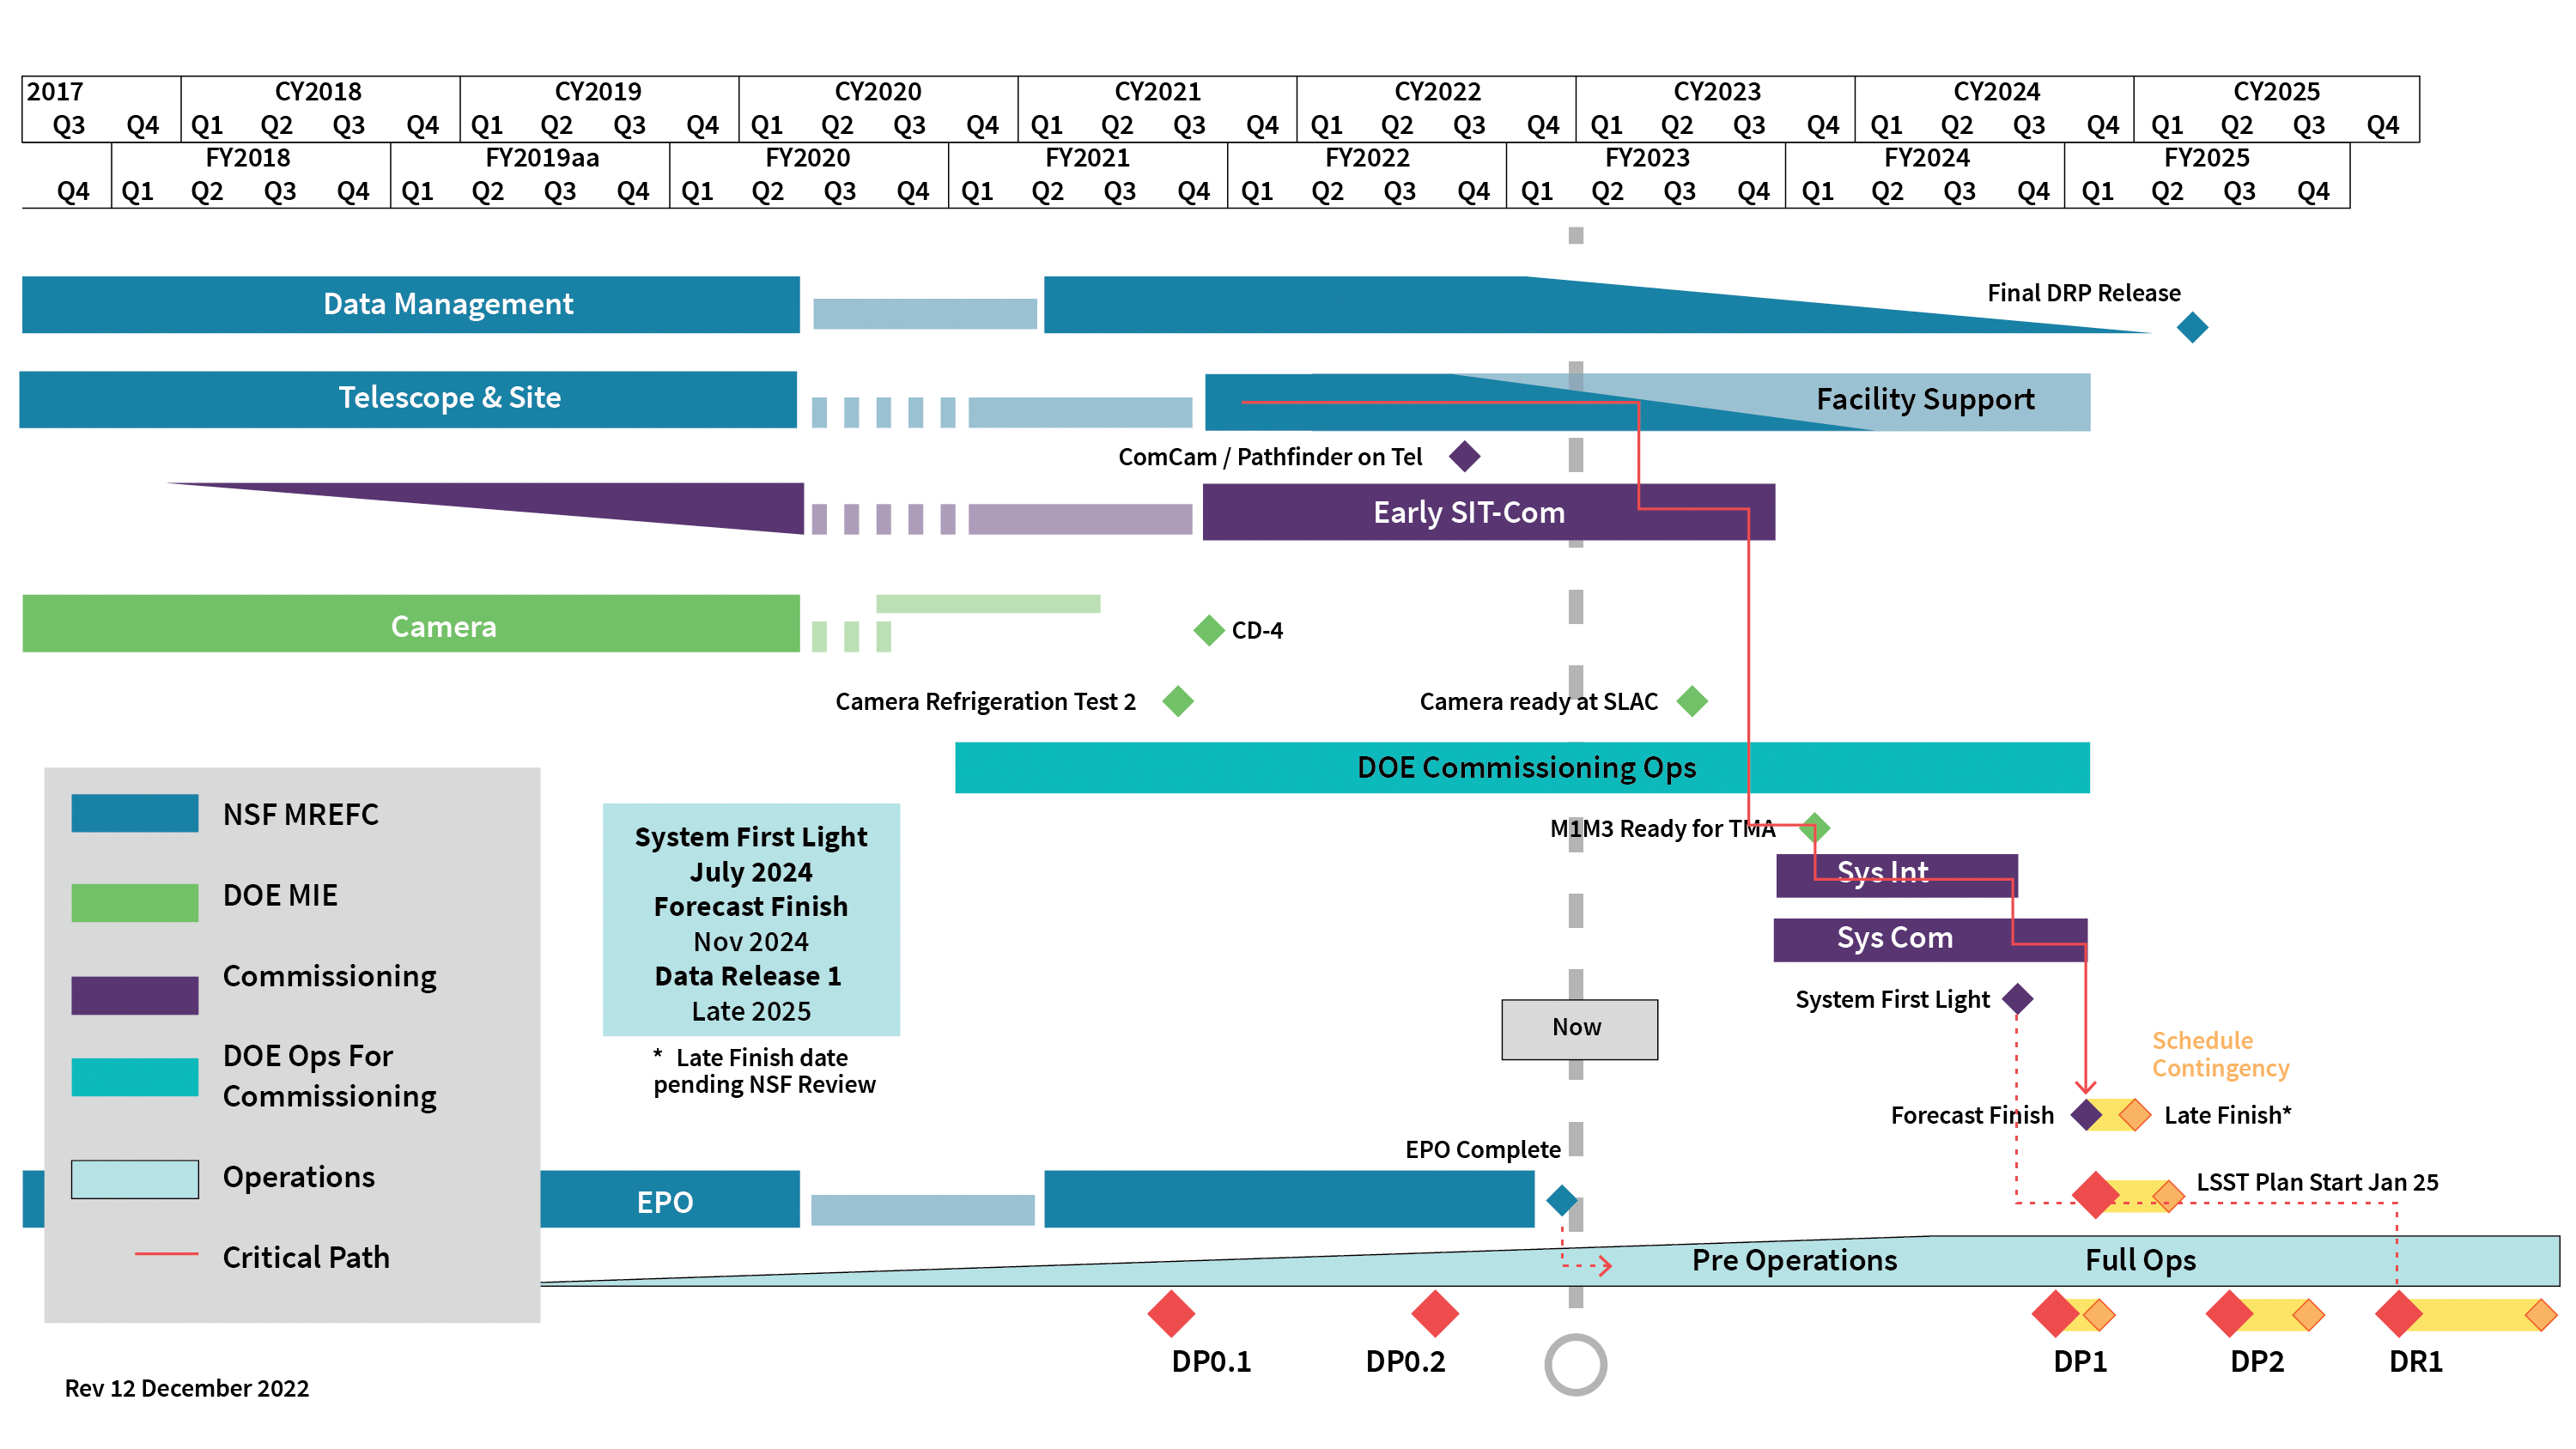

Rubin Observatory Construction Schedule

The construction schedule for the Vera C. Rubin Observatory from 12 December 2022.

Credit: RubinObs/NOIRLab/SLAC/NSF/DOE/AURA